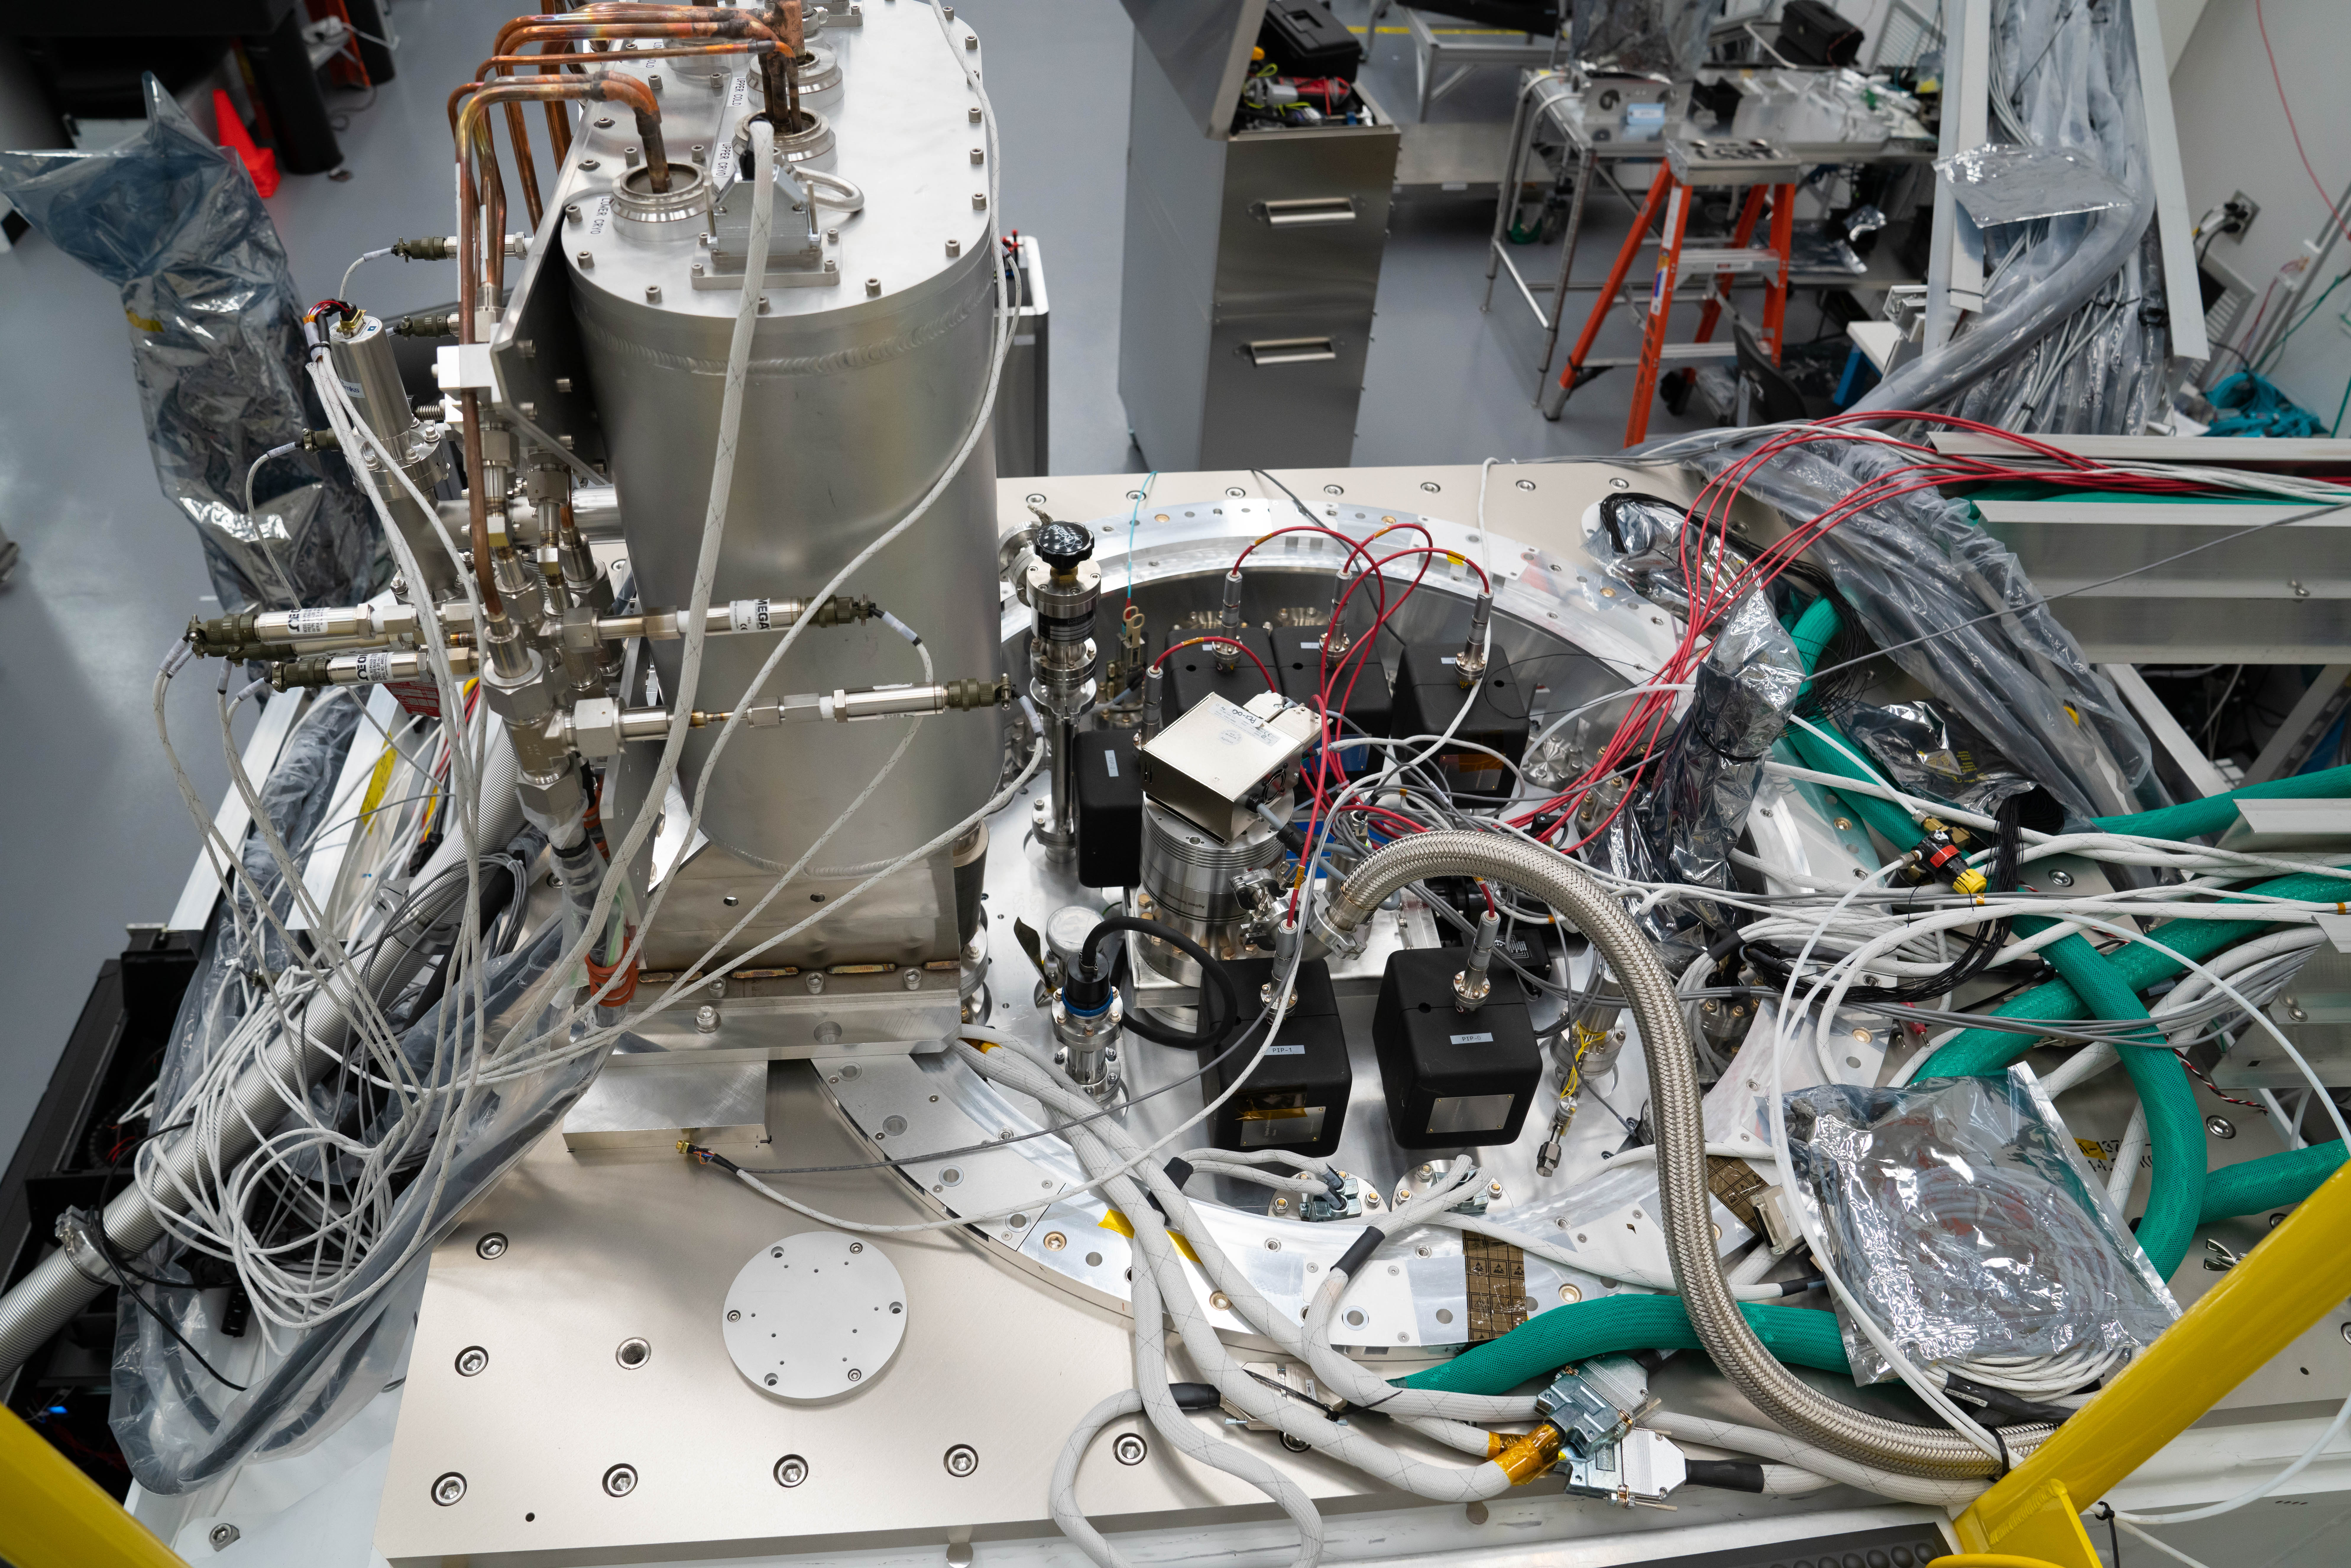

LSST Cleanroom March 2019

Standing above the LSST camera, looking down.

Credit: Farrin Abbott/SLAC National Accelerator Laboratory